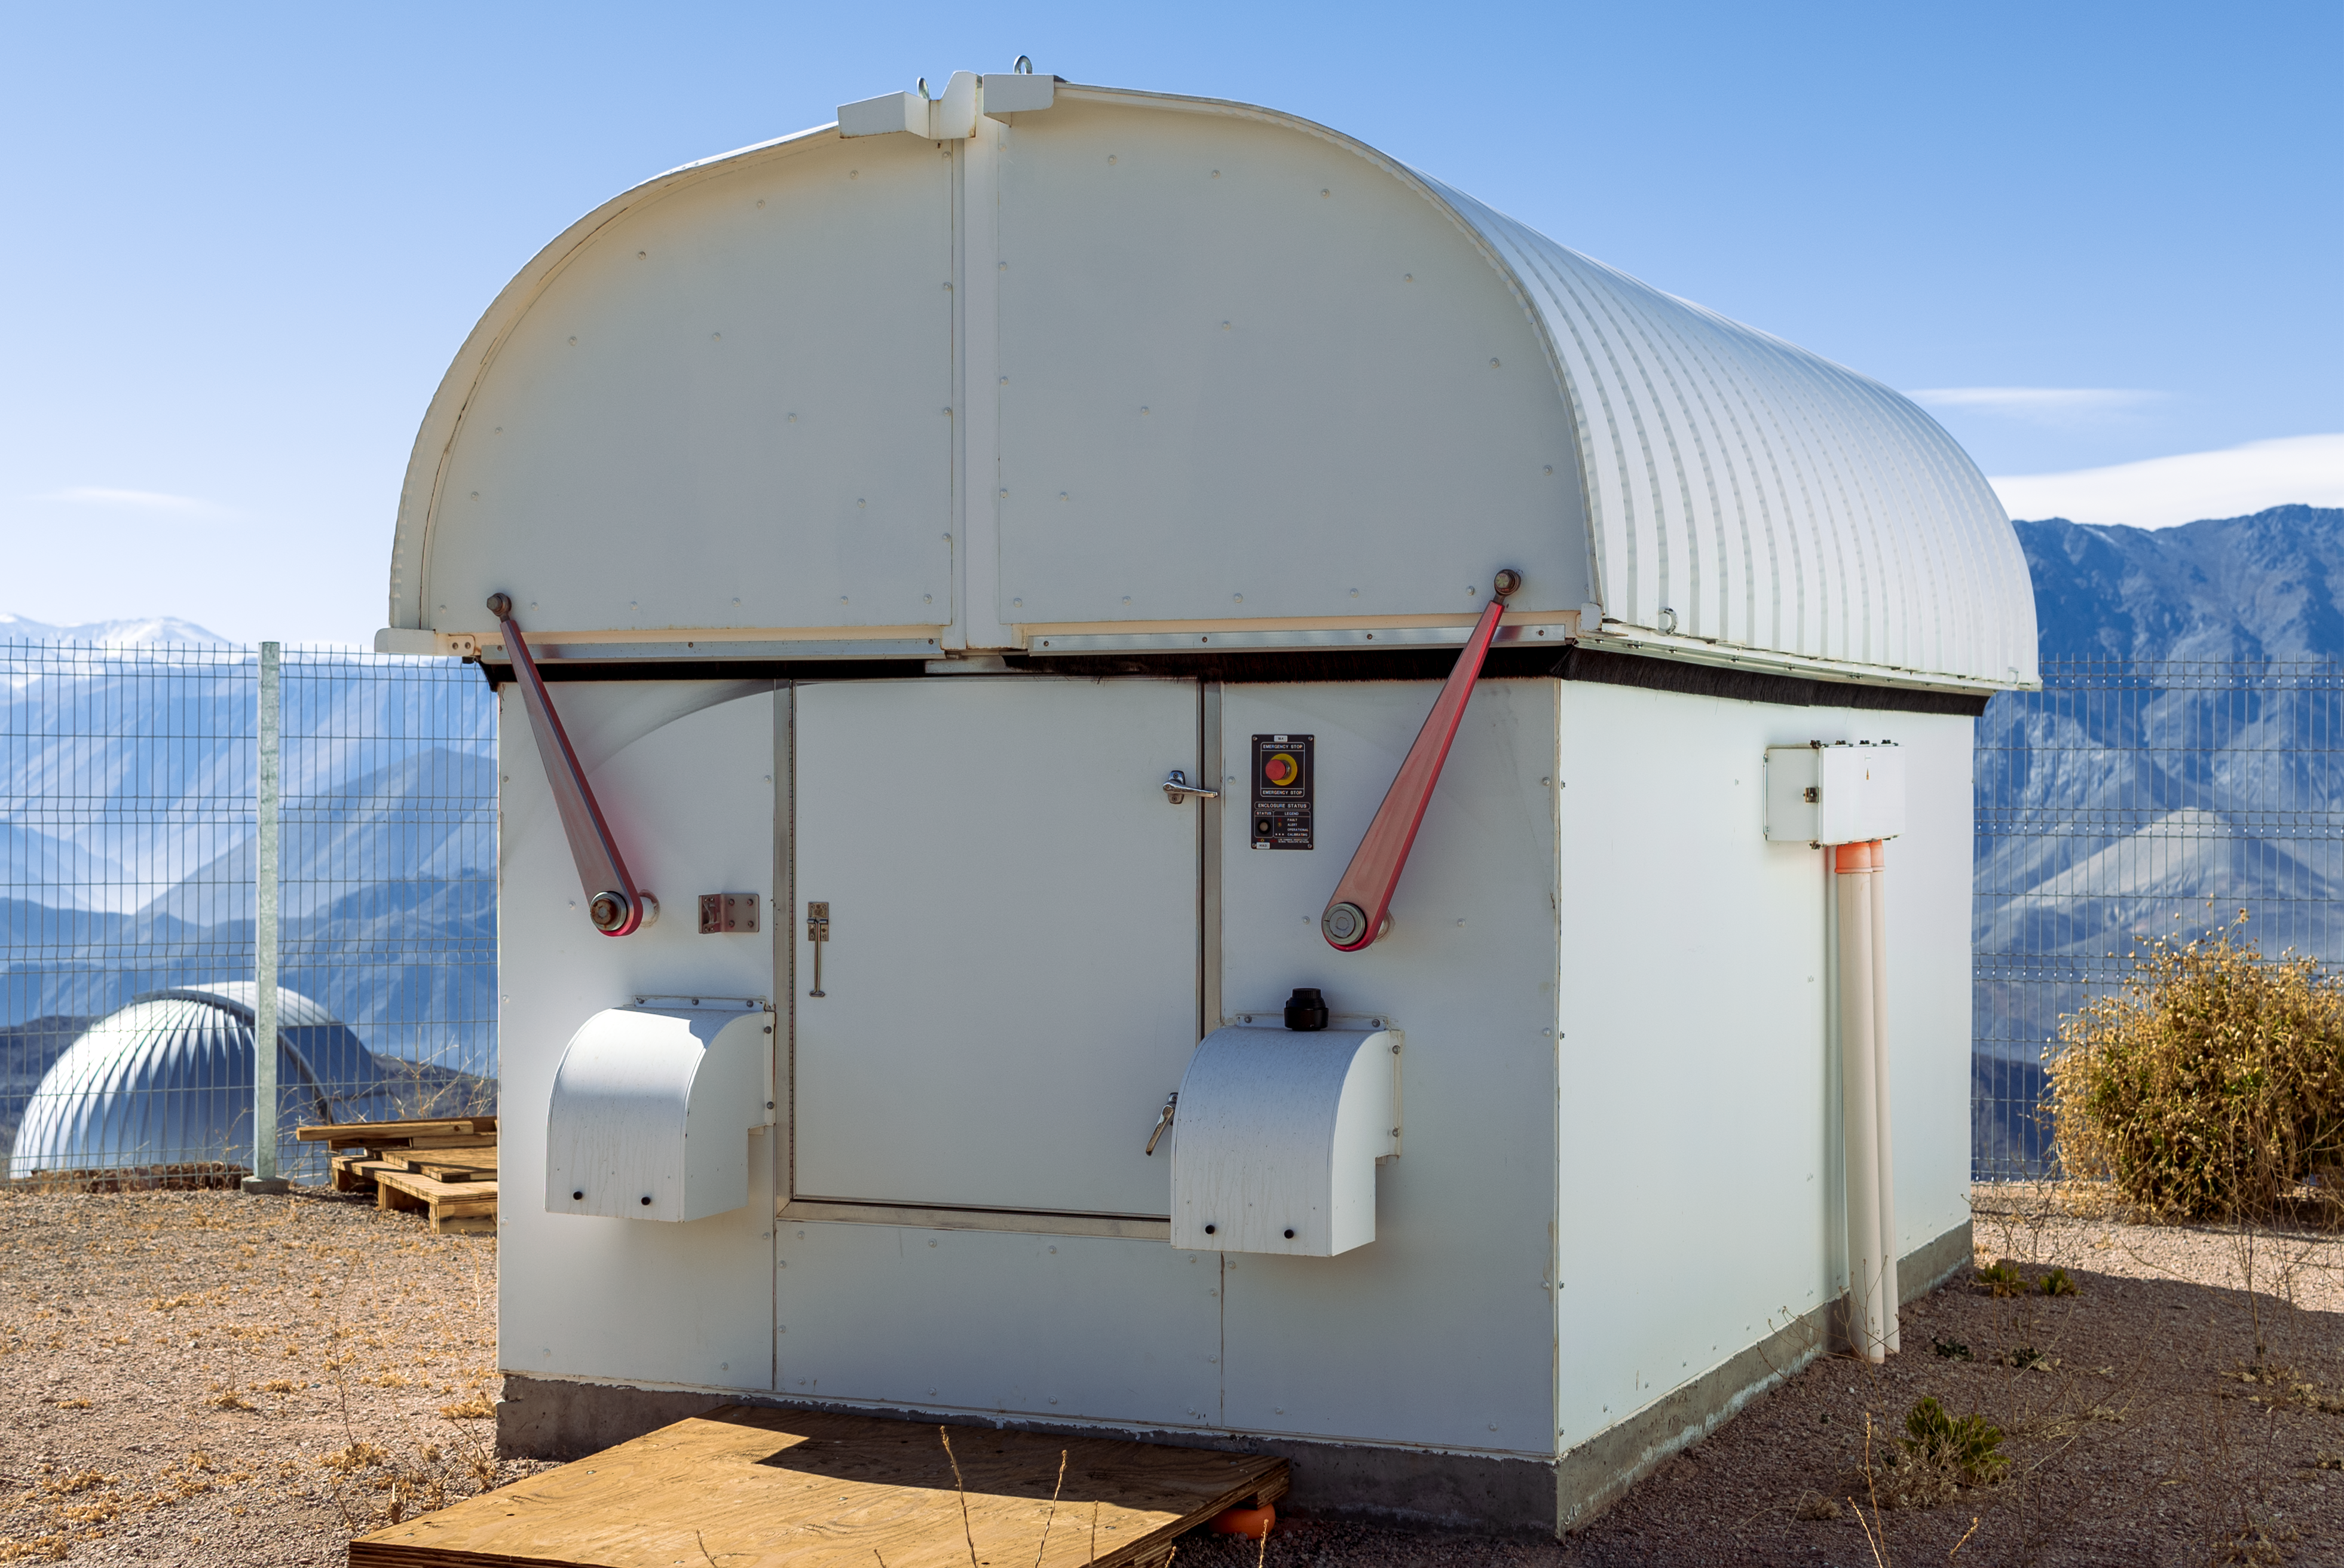

Las Cumbres Observatory 0.4-meter Telescope (#12) (Aqawan B)

Las Cumbres Observatory 0.4-meter Telescope (#12) (Aqawan B).

Credit: CTIO/NOIRLab/NSF/AURA/D. Munizaga